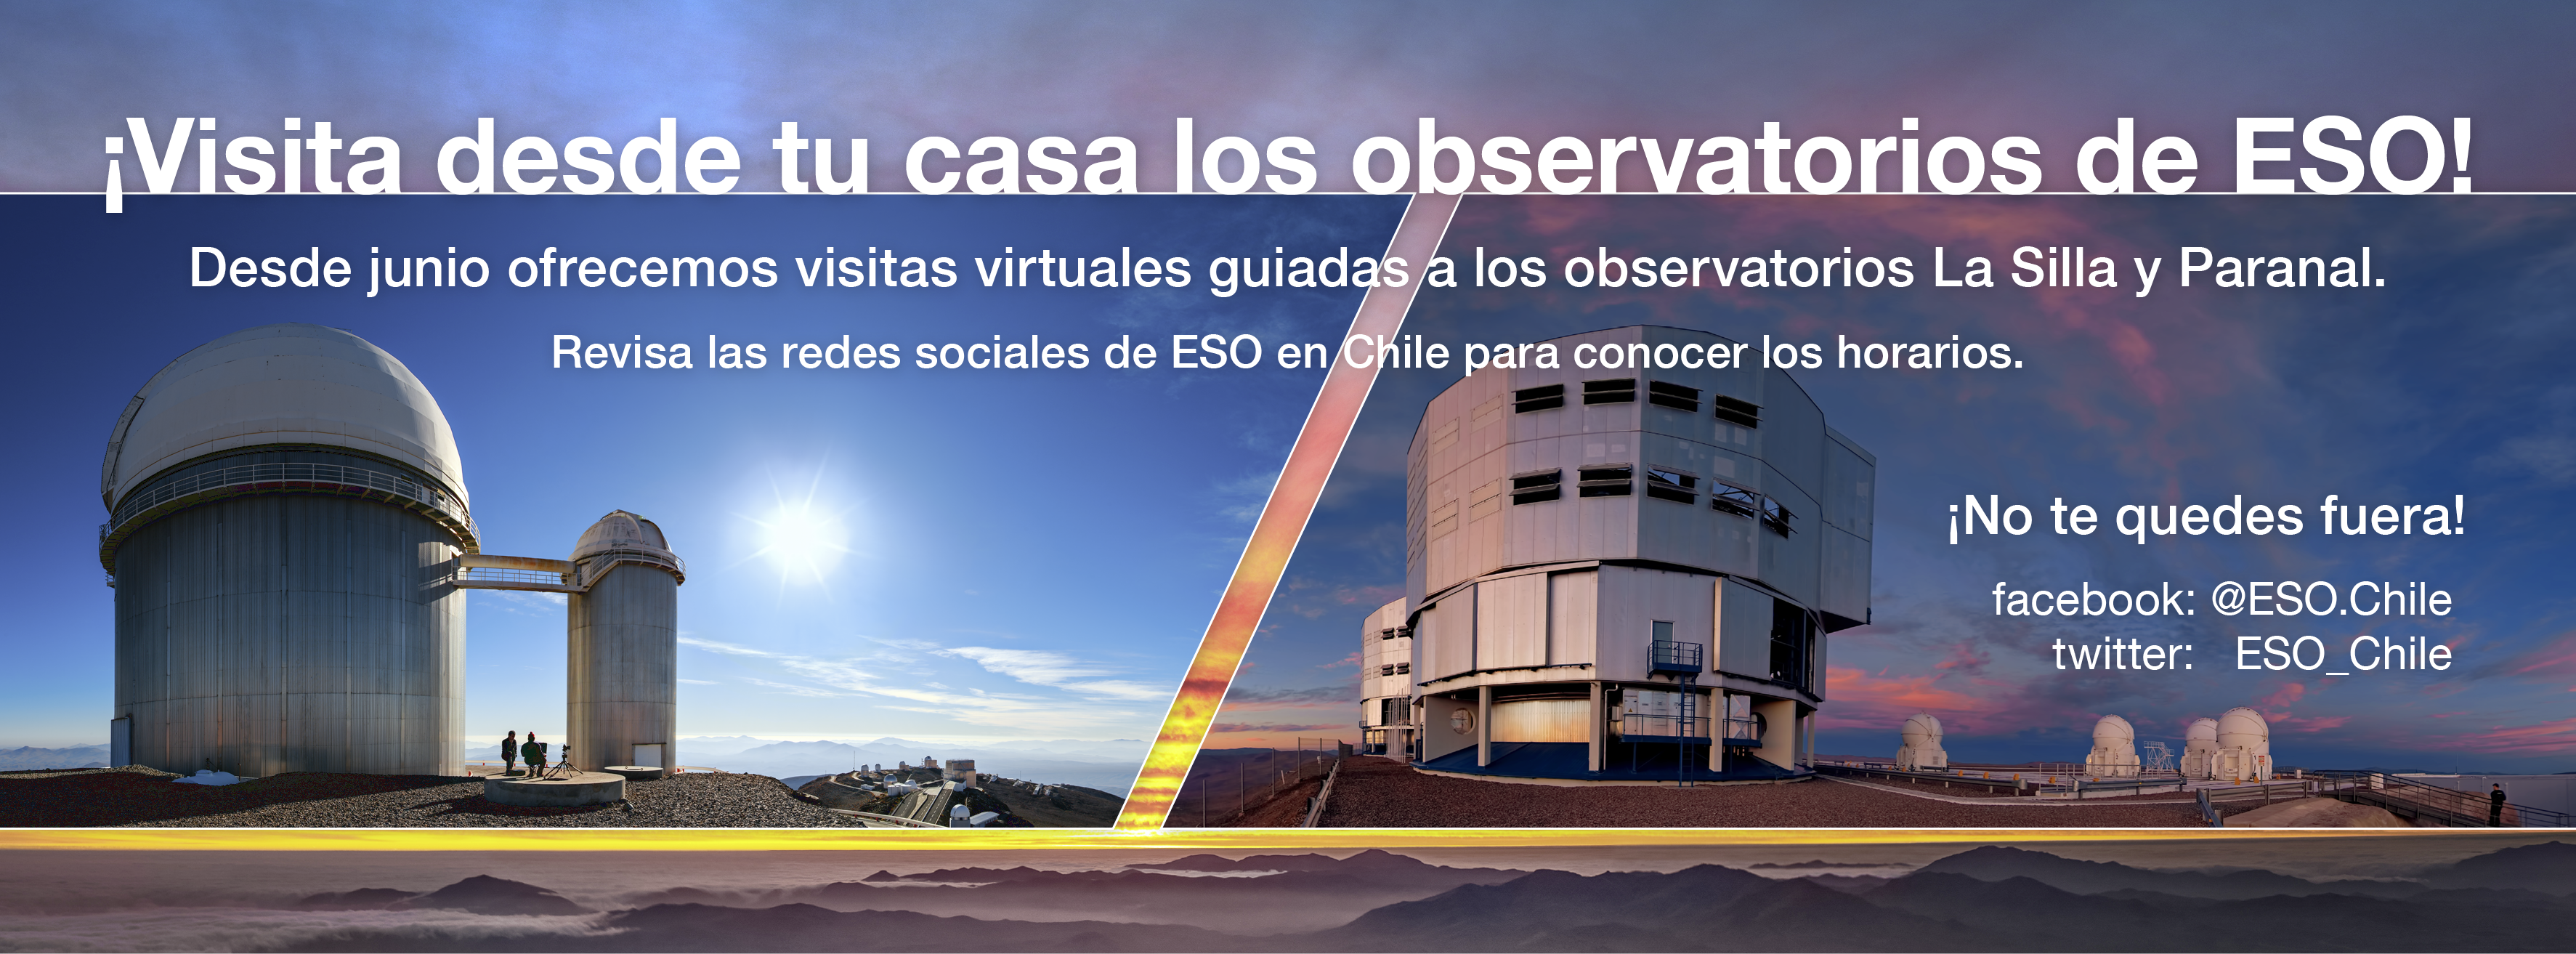

Imagen promocional visita virtual al Observatorio Paranal

A partir del sábado 27 de junio, ESO dará inicio a su nuevo programa semanal de visitas guiadas virtuales a los observatorios Paranal y La Silla.

Credit: ESO